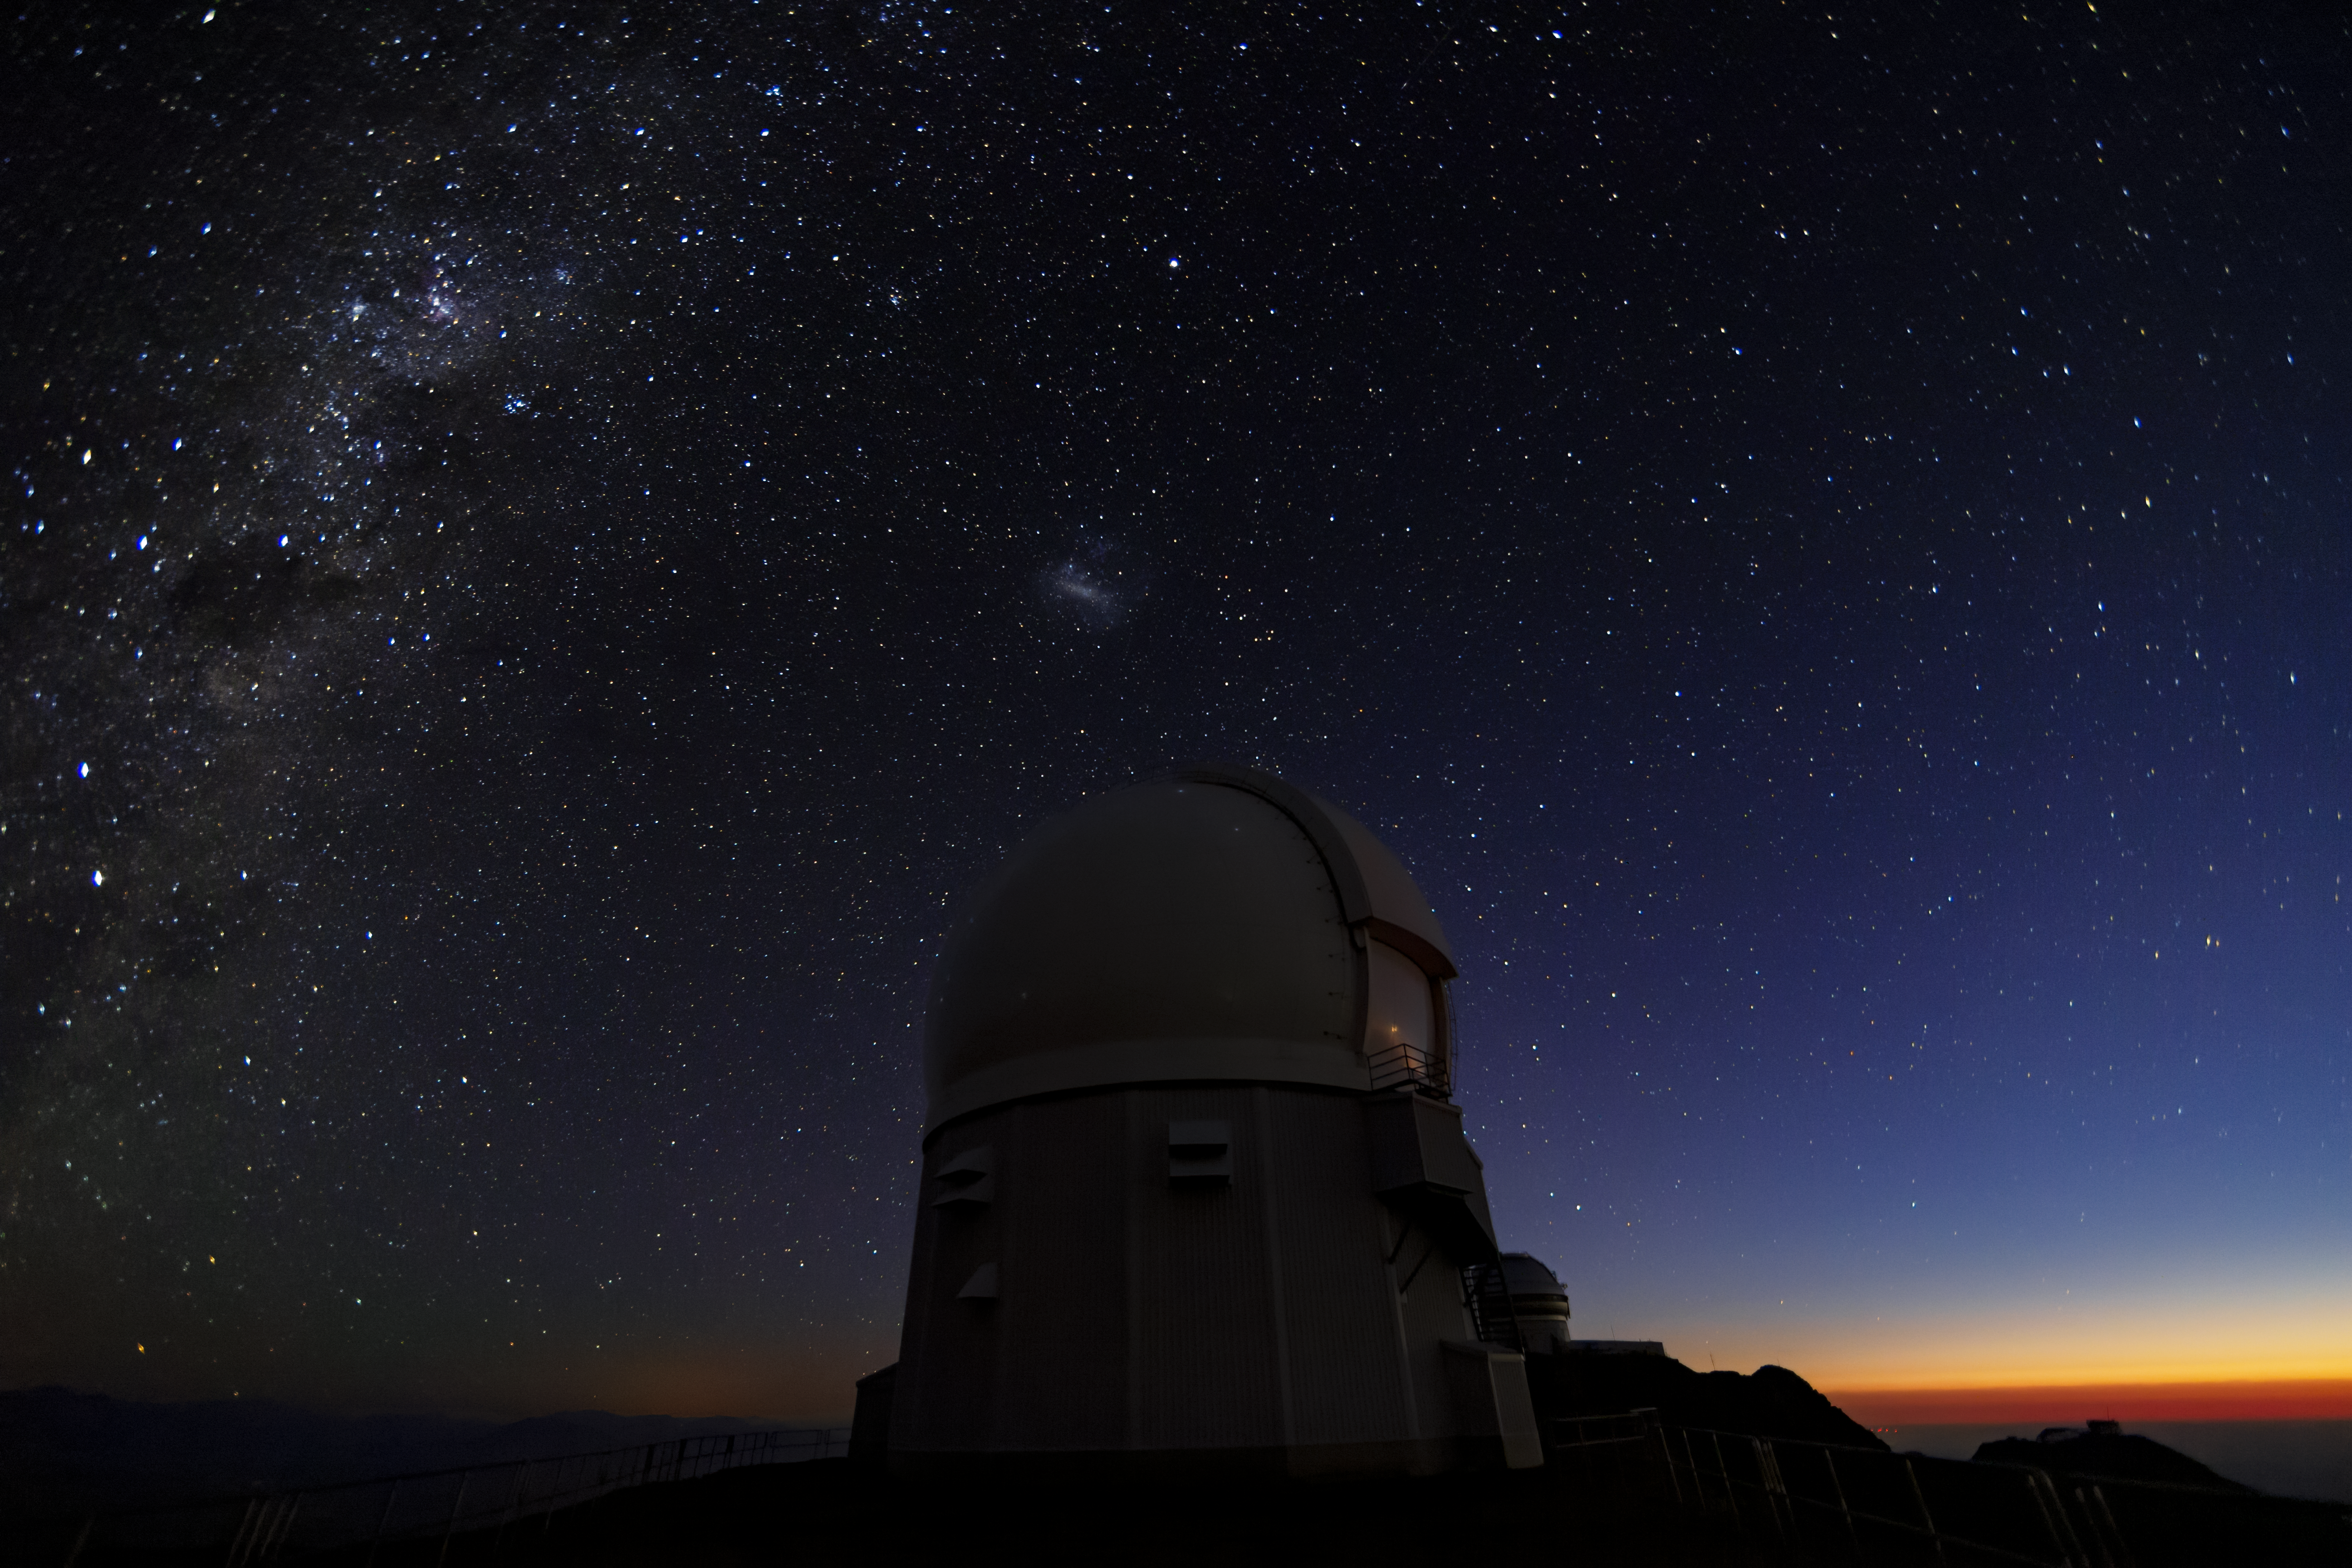

Twilight at SOAR

This image shows twilight at the SOAR Telescope located at Cerro Tololo, Chile. The Milky Way and Small Magellanic Cloud are visible on the left.

Credit: International Gemini Observatory/NOIRLab/AURA/NSF/M. Paredes